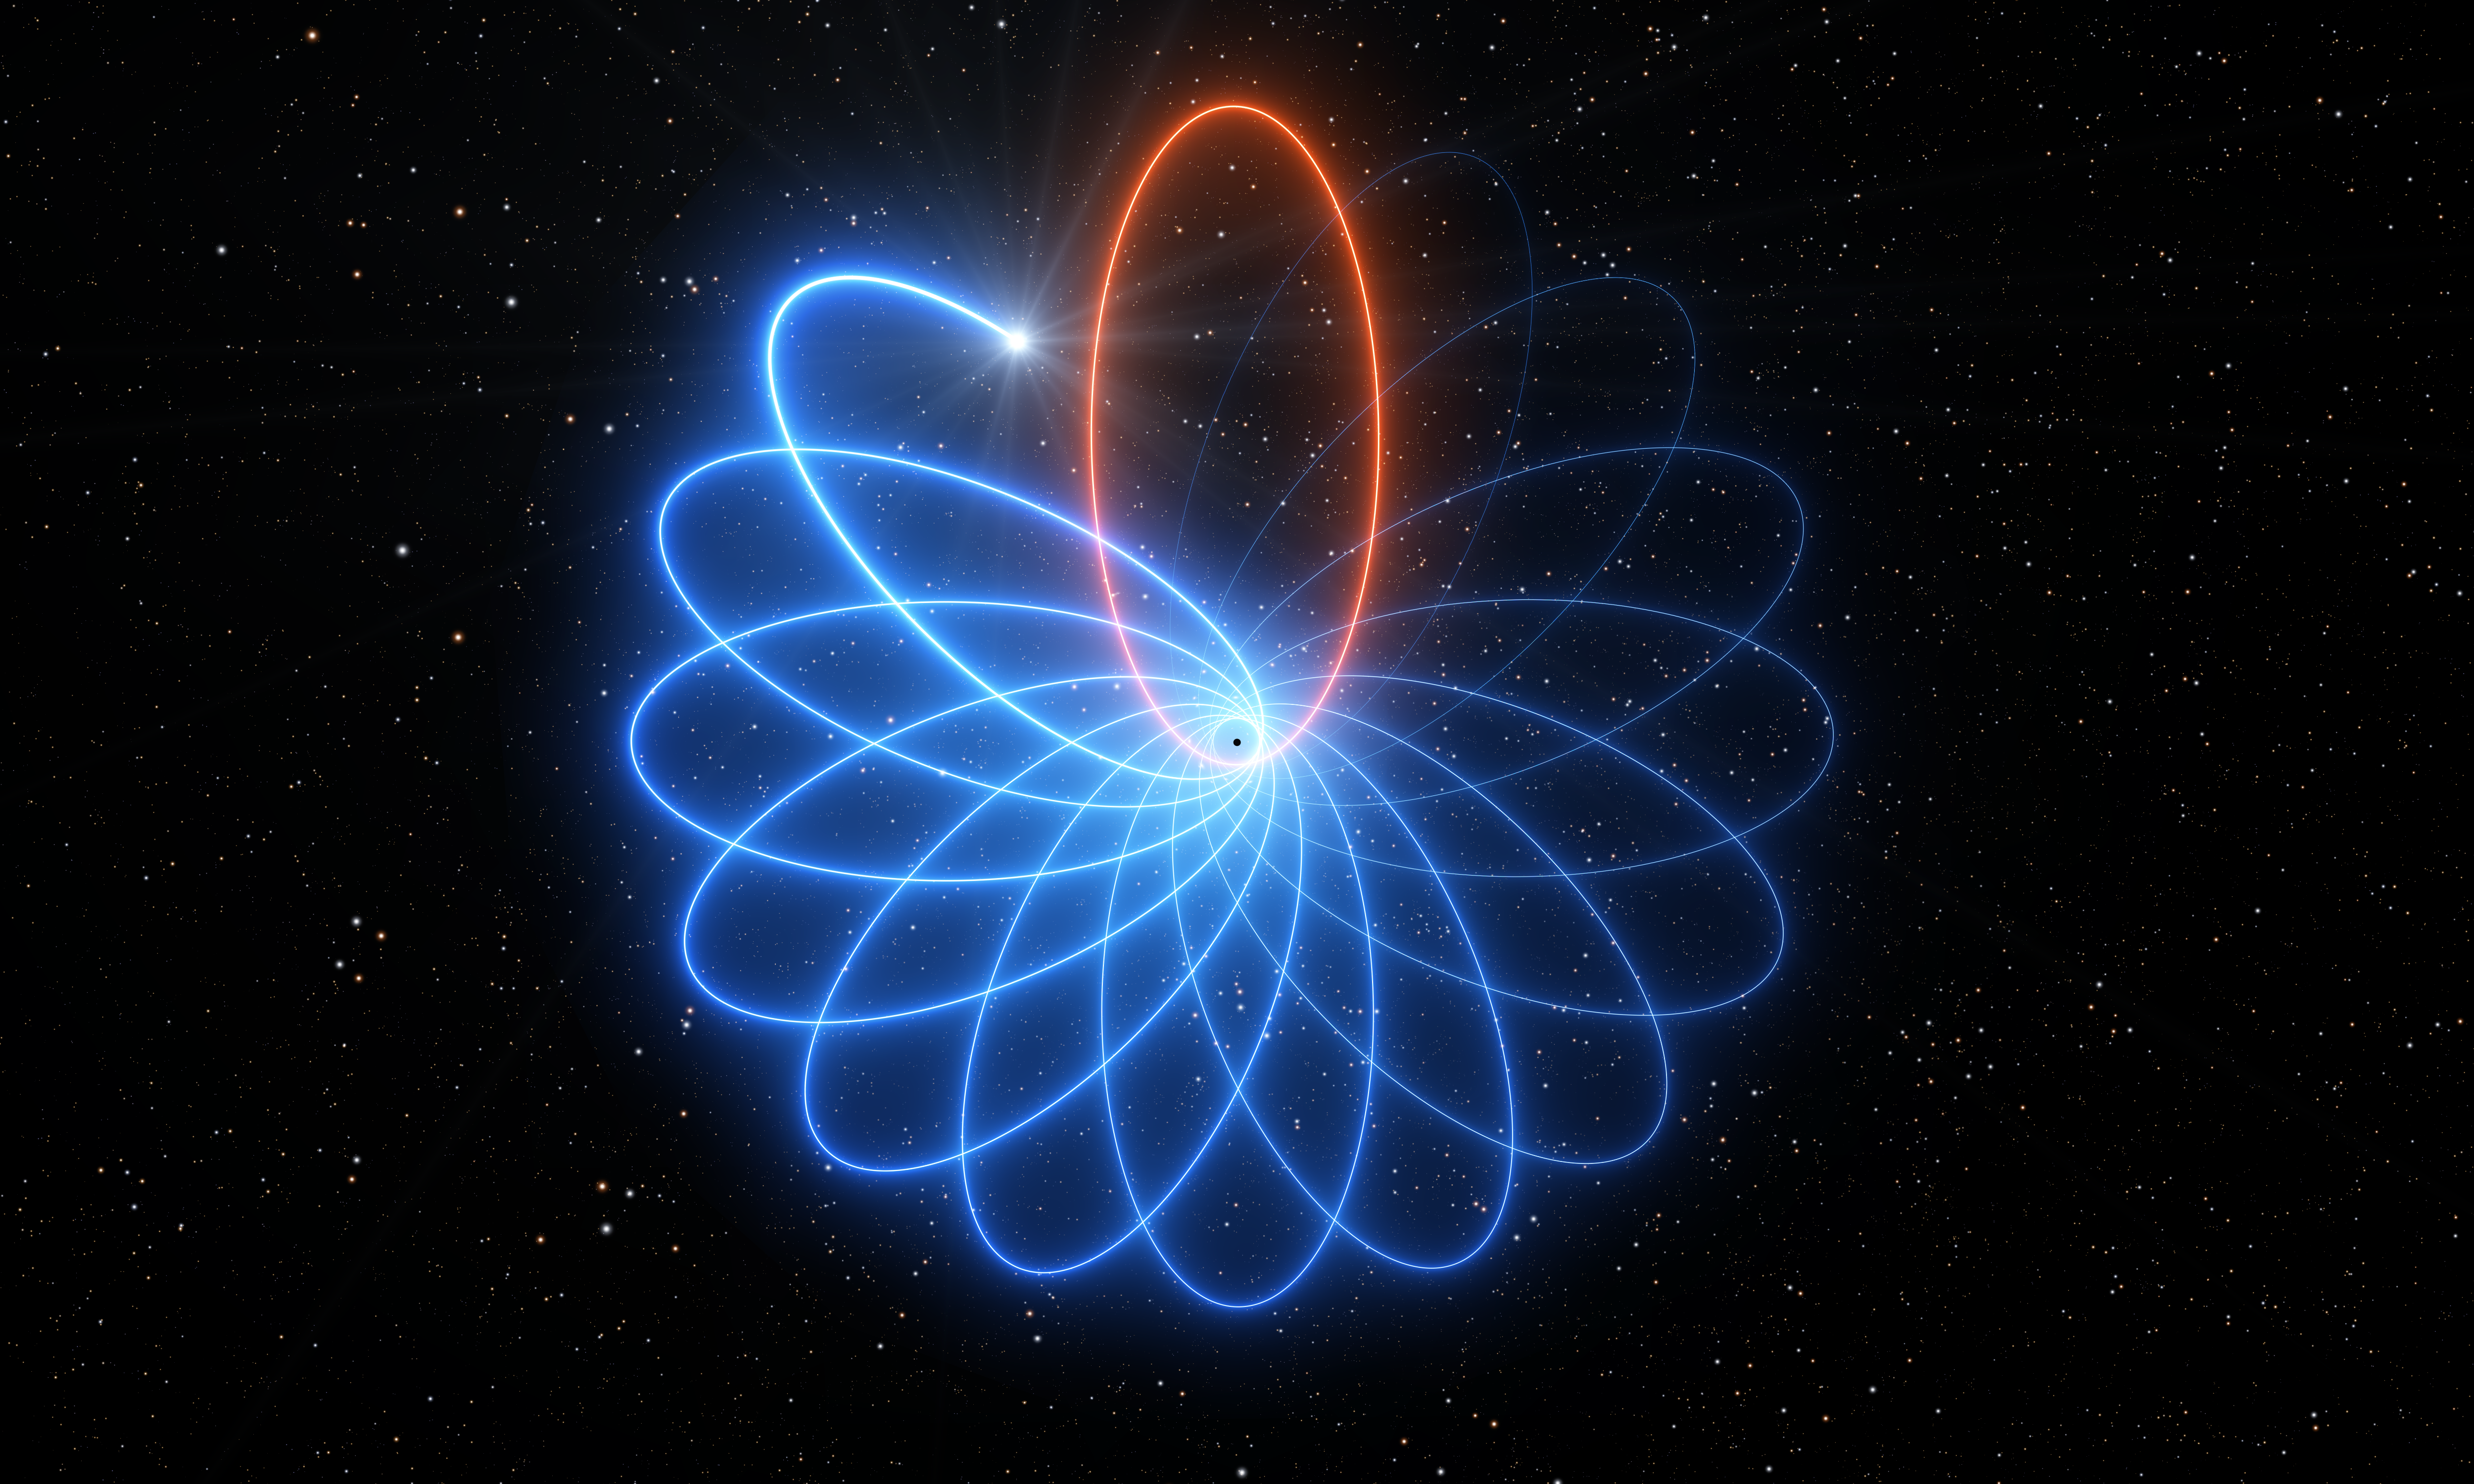

Artist’s impression of Schwarzschild precession

Observations made with ESO’s Very Large Telescope (VLT) have revealed for the first time that a star orbiting the supermassive black hole at the centre of the Milky Way moves just as predicted by Einstein’s theory of general relativity. Its orbit is shaped like a rosette and not like an ellipse as predicted by Newton's theory of gravity. This effect, known as Schwarzschild precession, had never before been measured for a star around a supermassive black hole. This artist’s impression illustrates the precession of the star’s orbit, with the effect exaggerated for easier visualisation.

Credit: ESO/L. Calçada